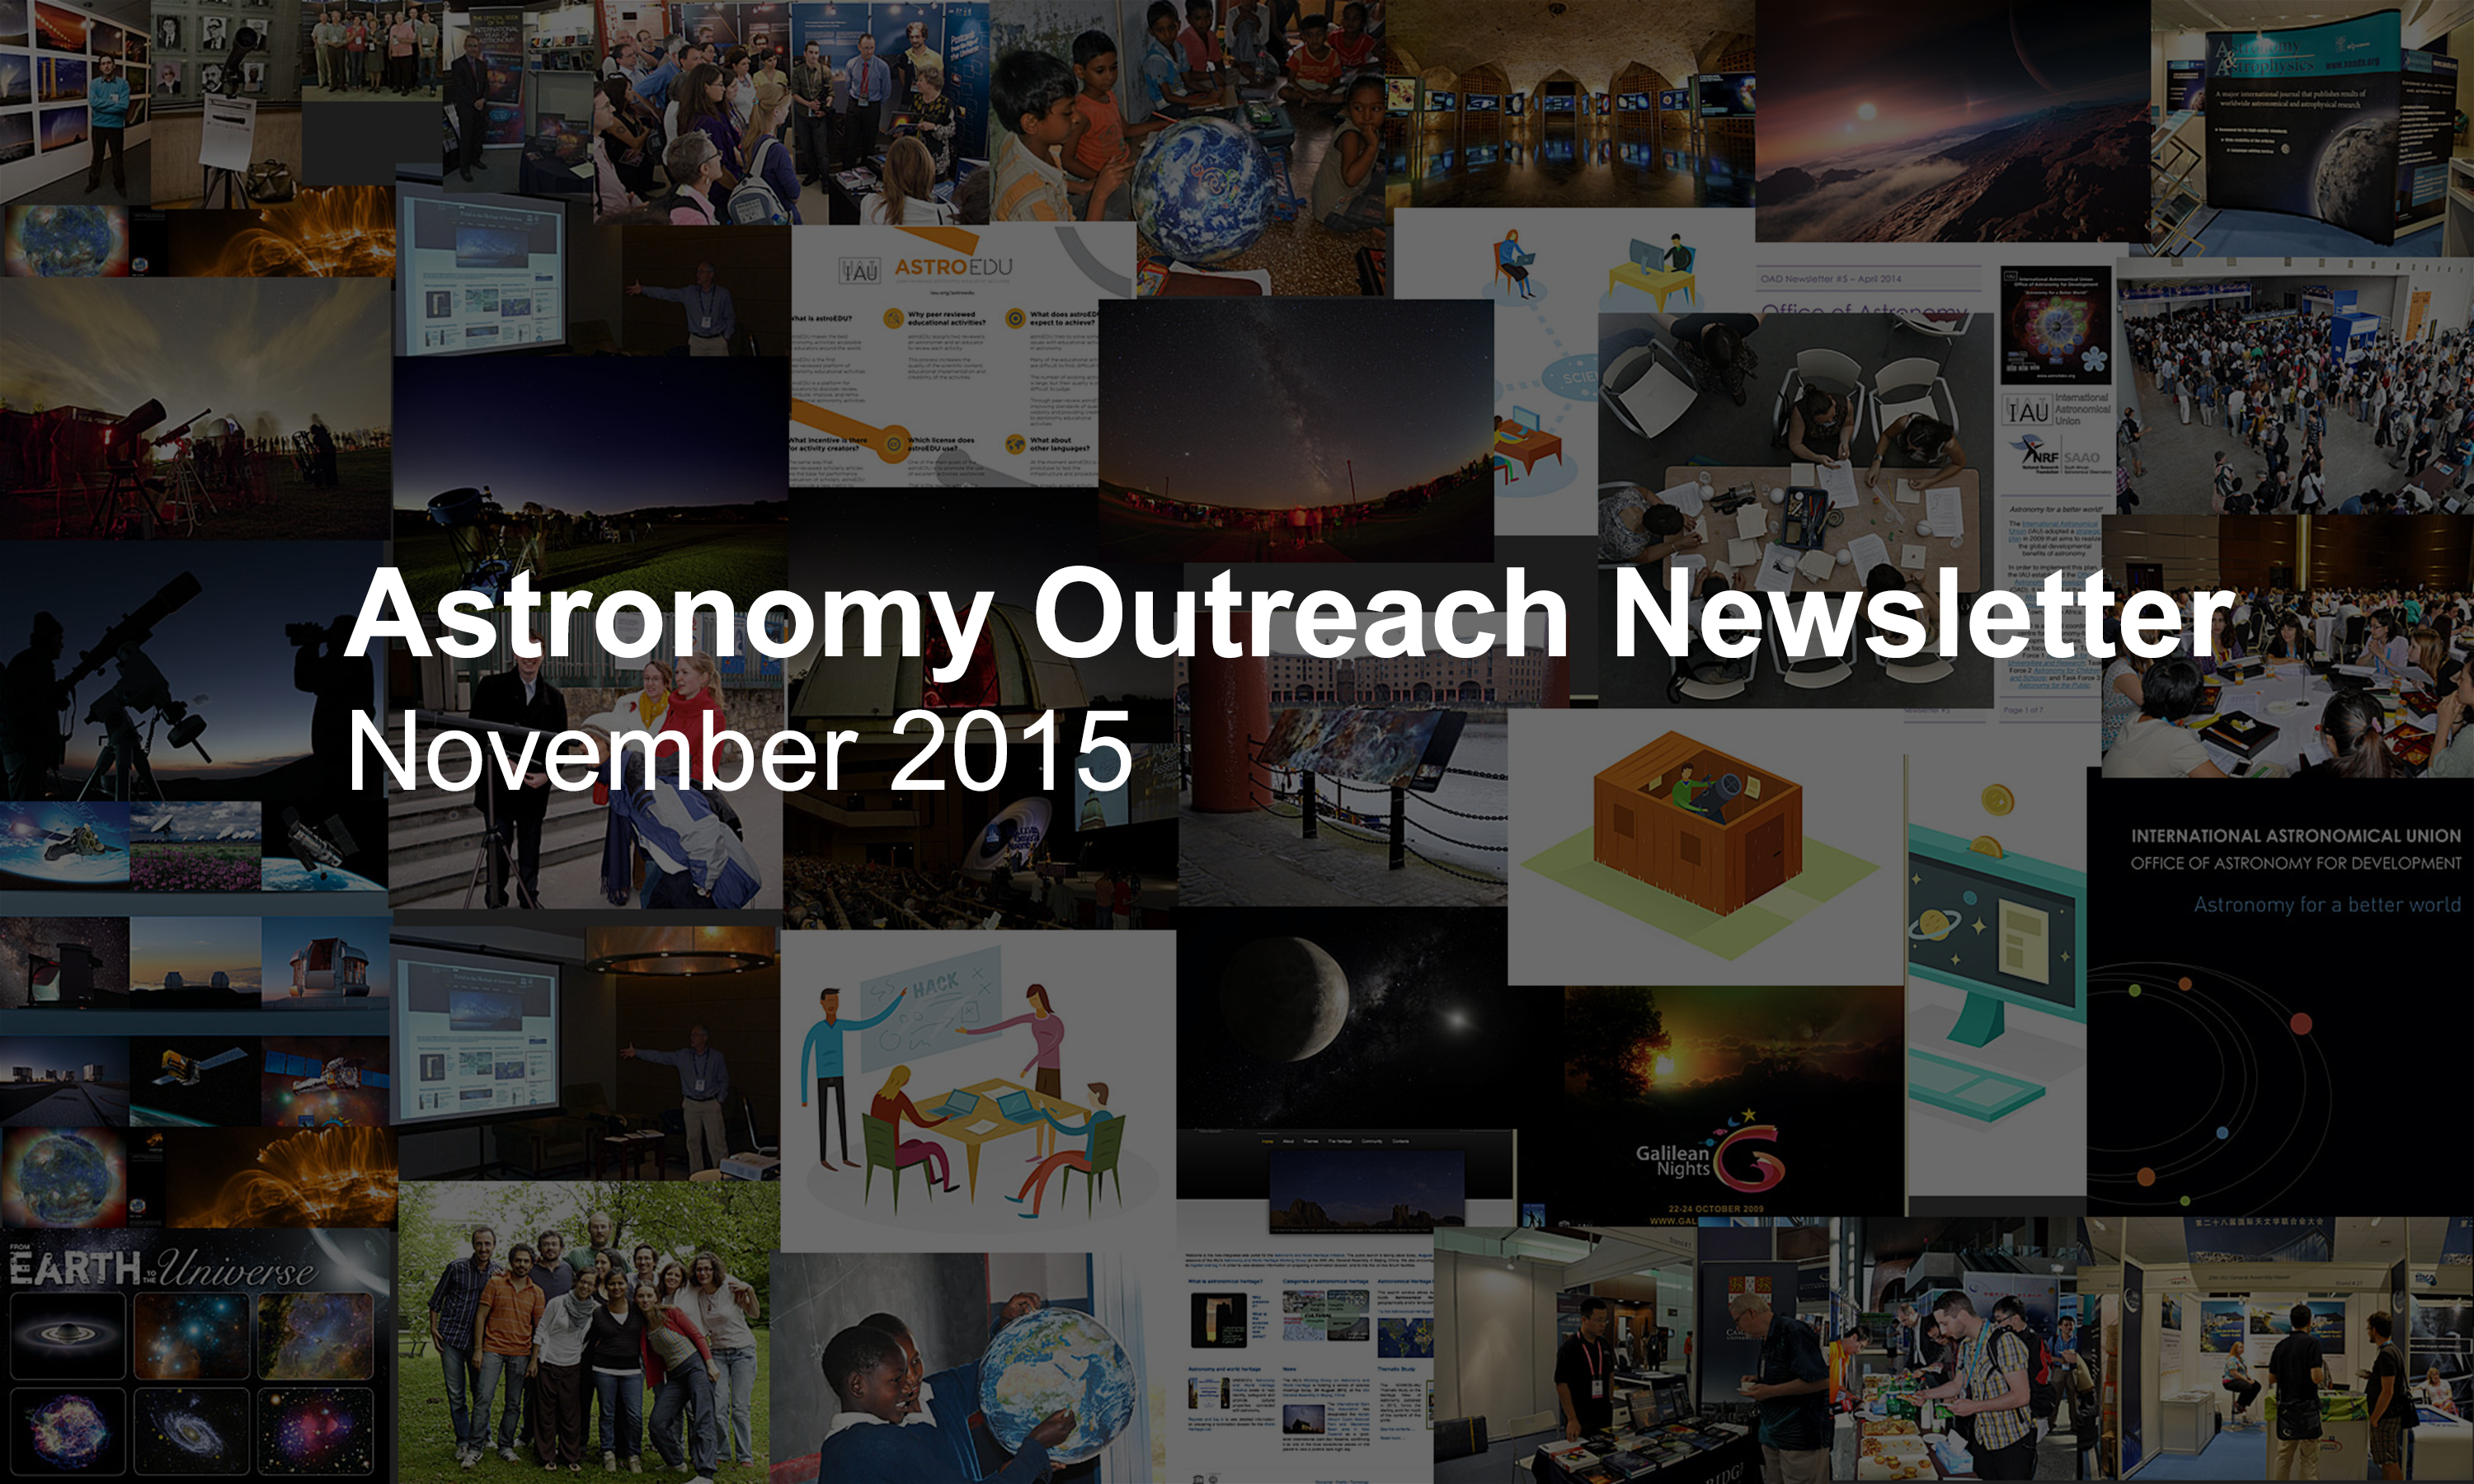

Astronomy Outreach Newsletter #16 (November 2015 #1)

IAU Astronomy Outreach Newsletter #16 2015 (November 2015 #1)

Credit: IAU